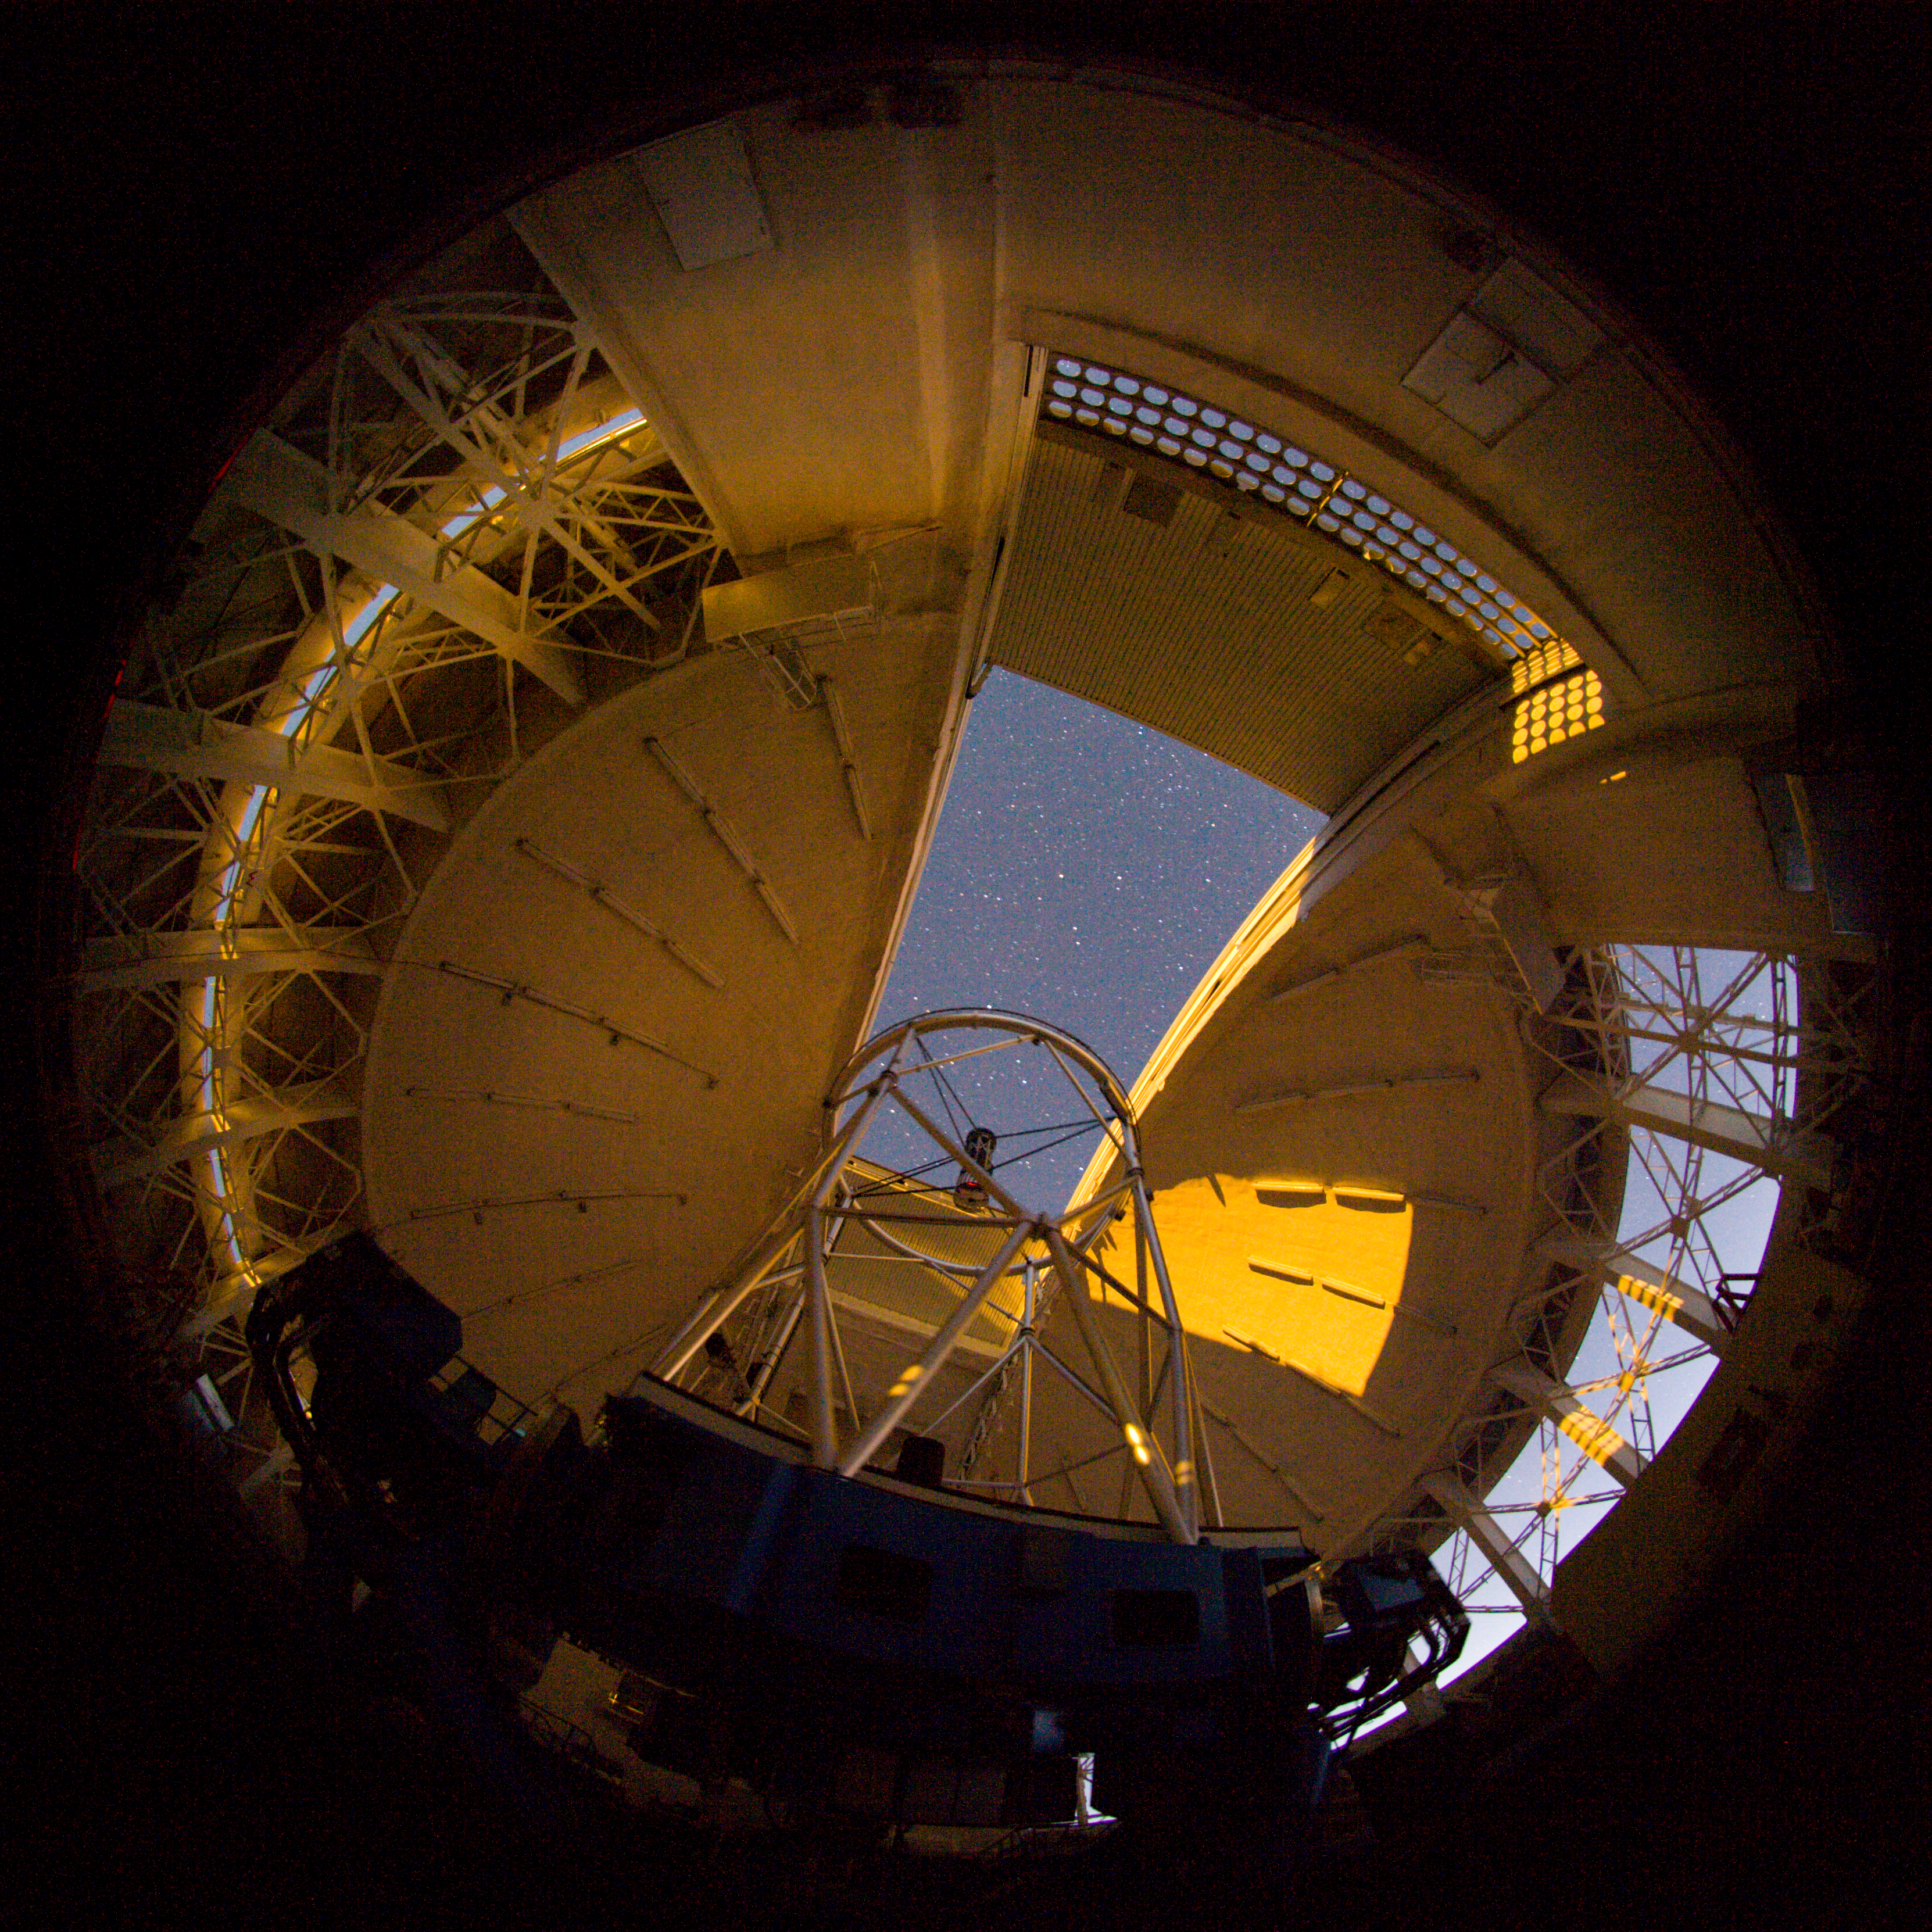

Moon illuminating Gemini North dome

The setting full Moon illuminates the inside of the Gemini North dome.

Credit: International Gemini Observatory/NOIRLab/NSF/AURA